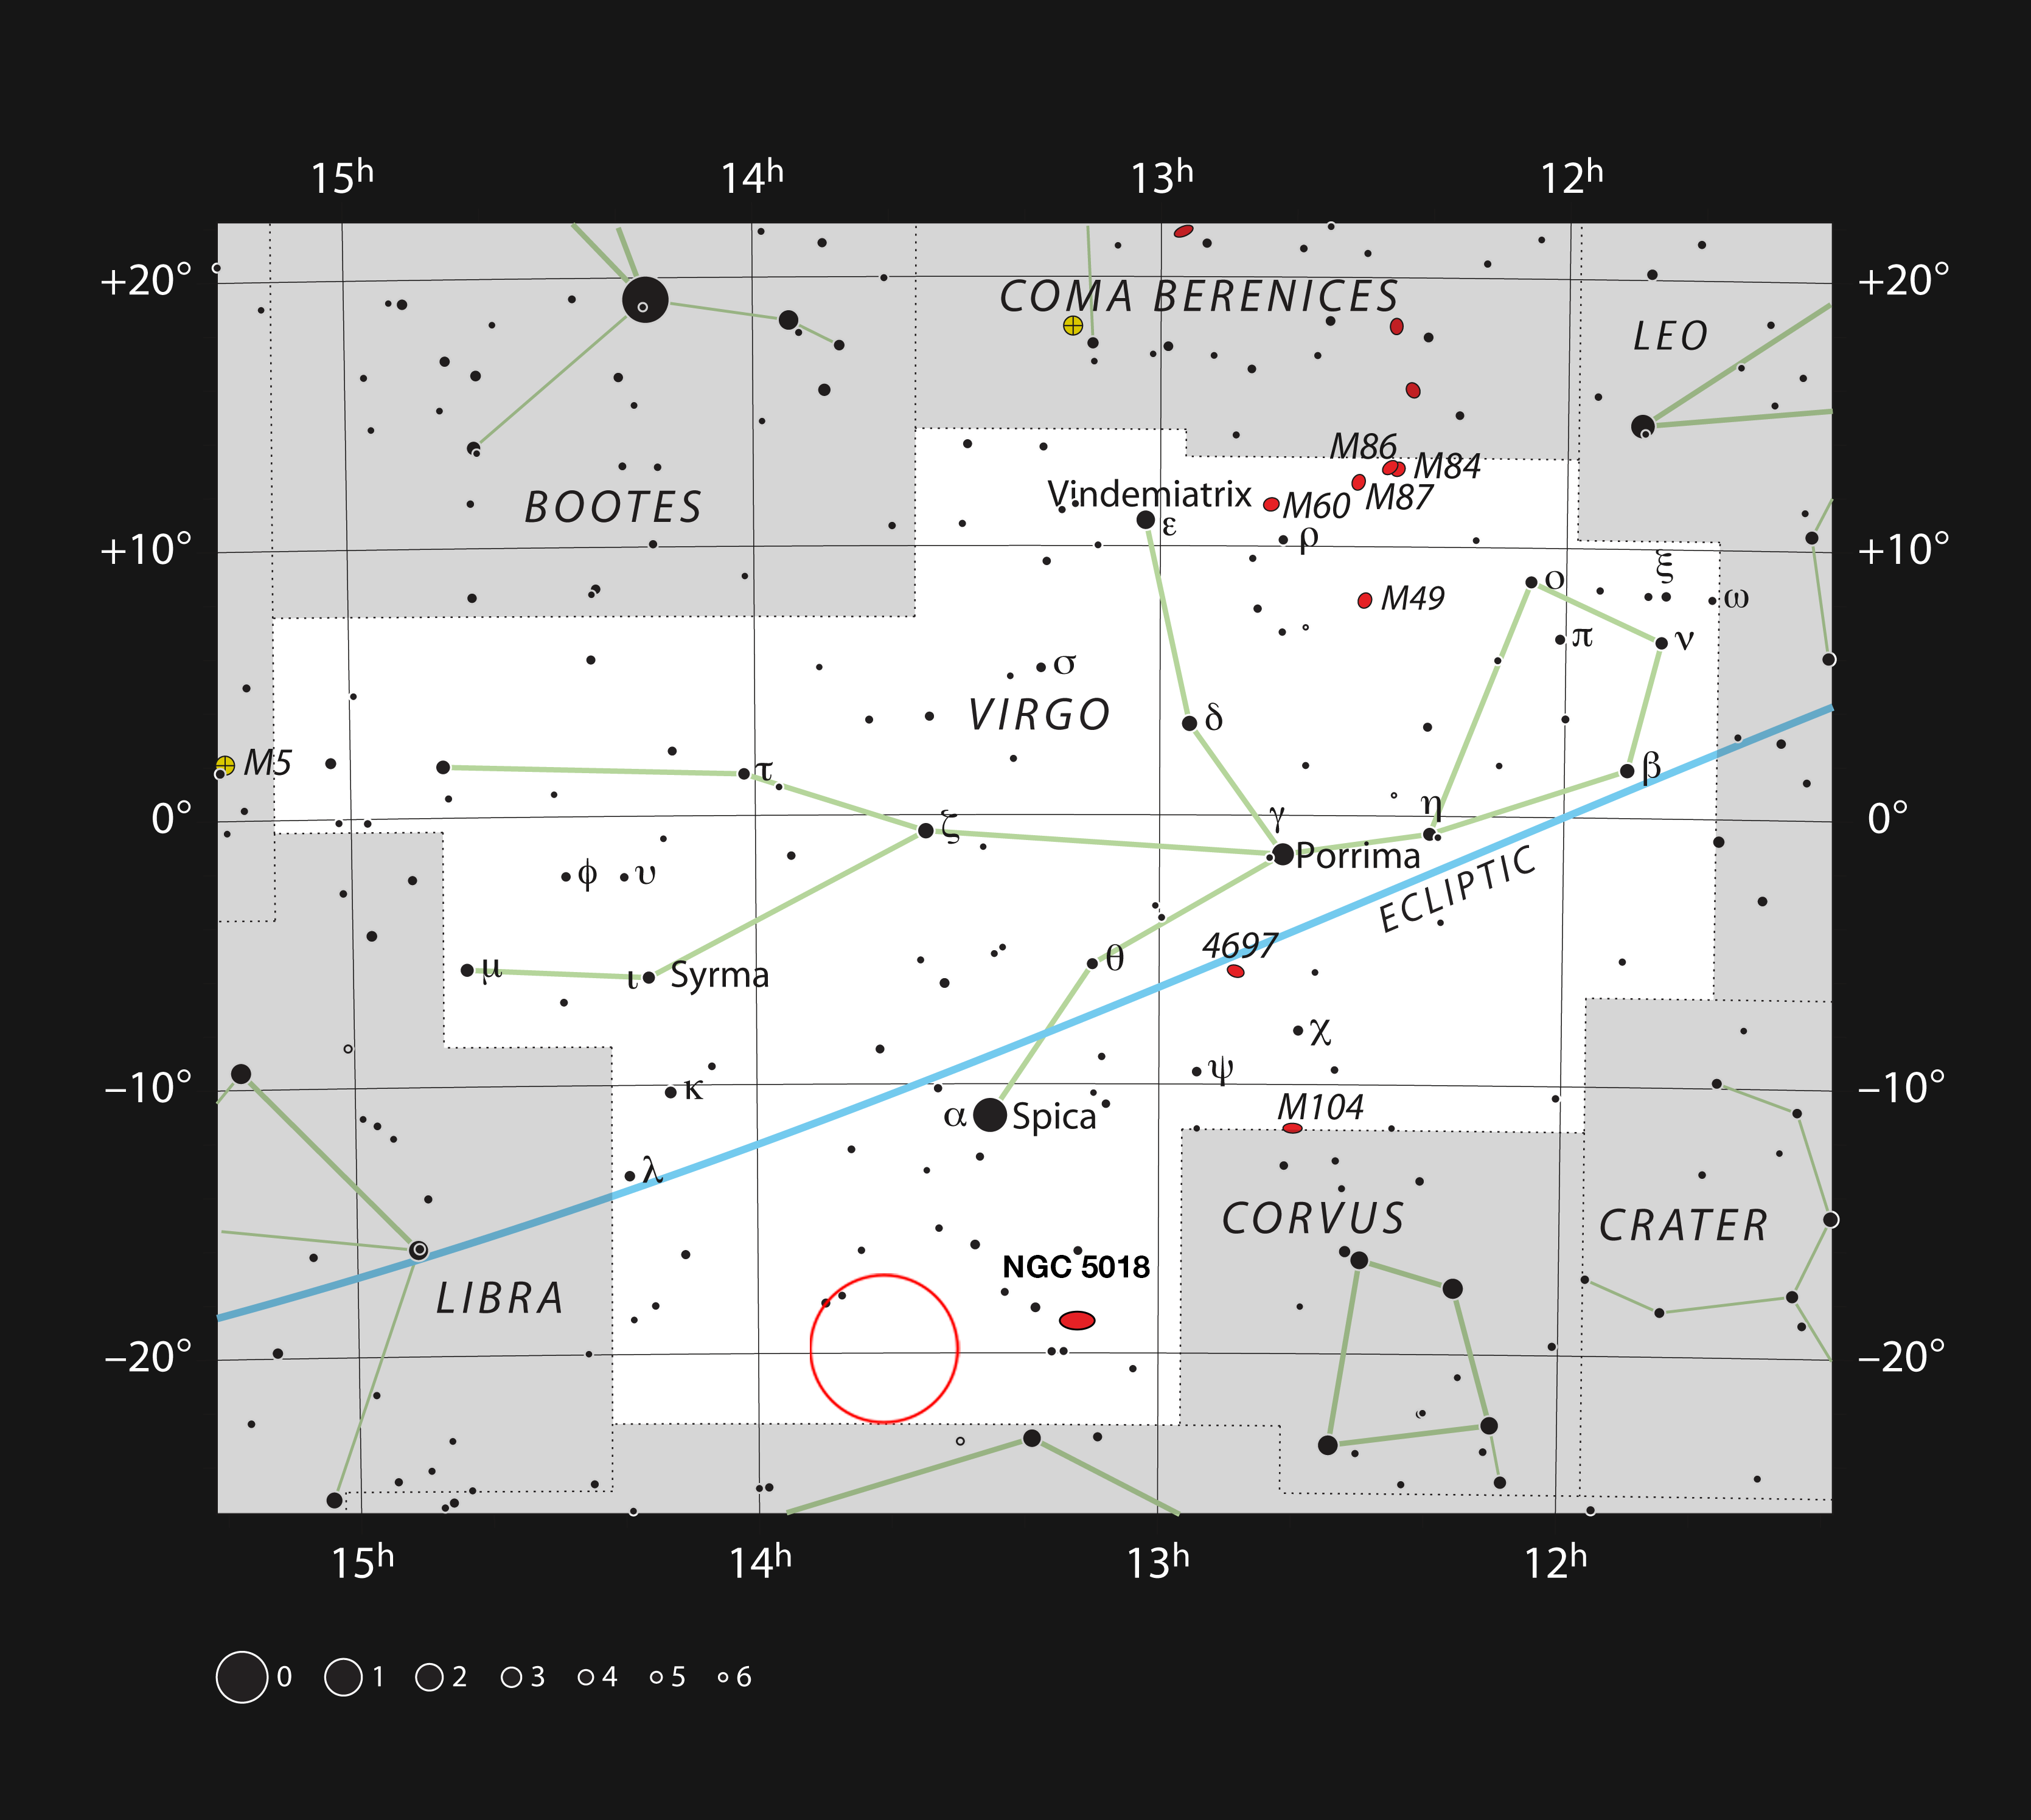

The planetary nebula ESO 577-24 in the constellation Virgo

This chart shows the location of the planetary nebula ESO 577-24 in the constellation of Virgo (The Virgin). The map includes most of the stars visible to the unaided eye under good conditions, and the region of sky shown in this image is indicated.

Credit: ESO, IAU and Sky & Telescope